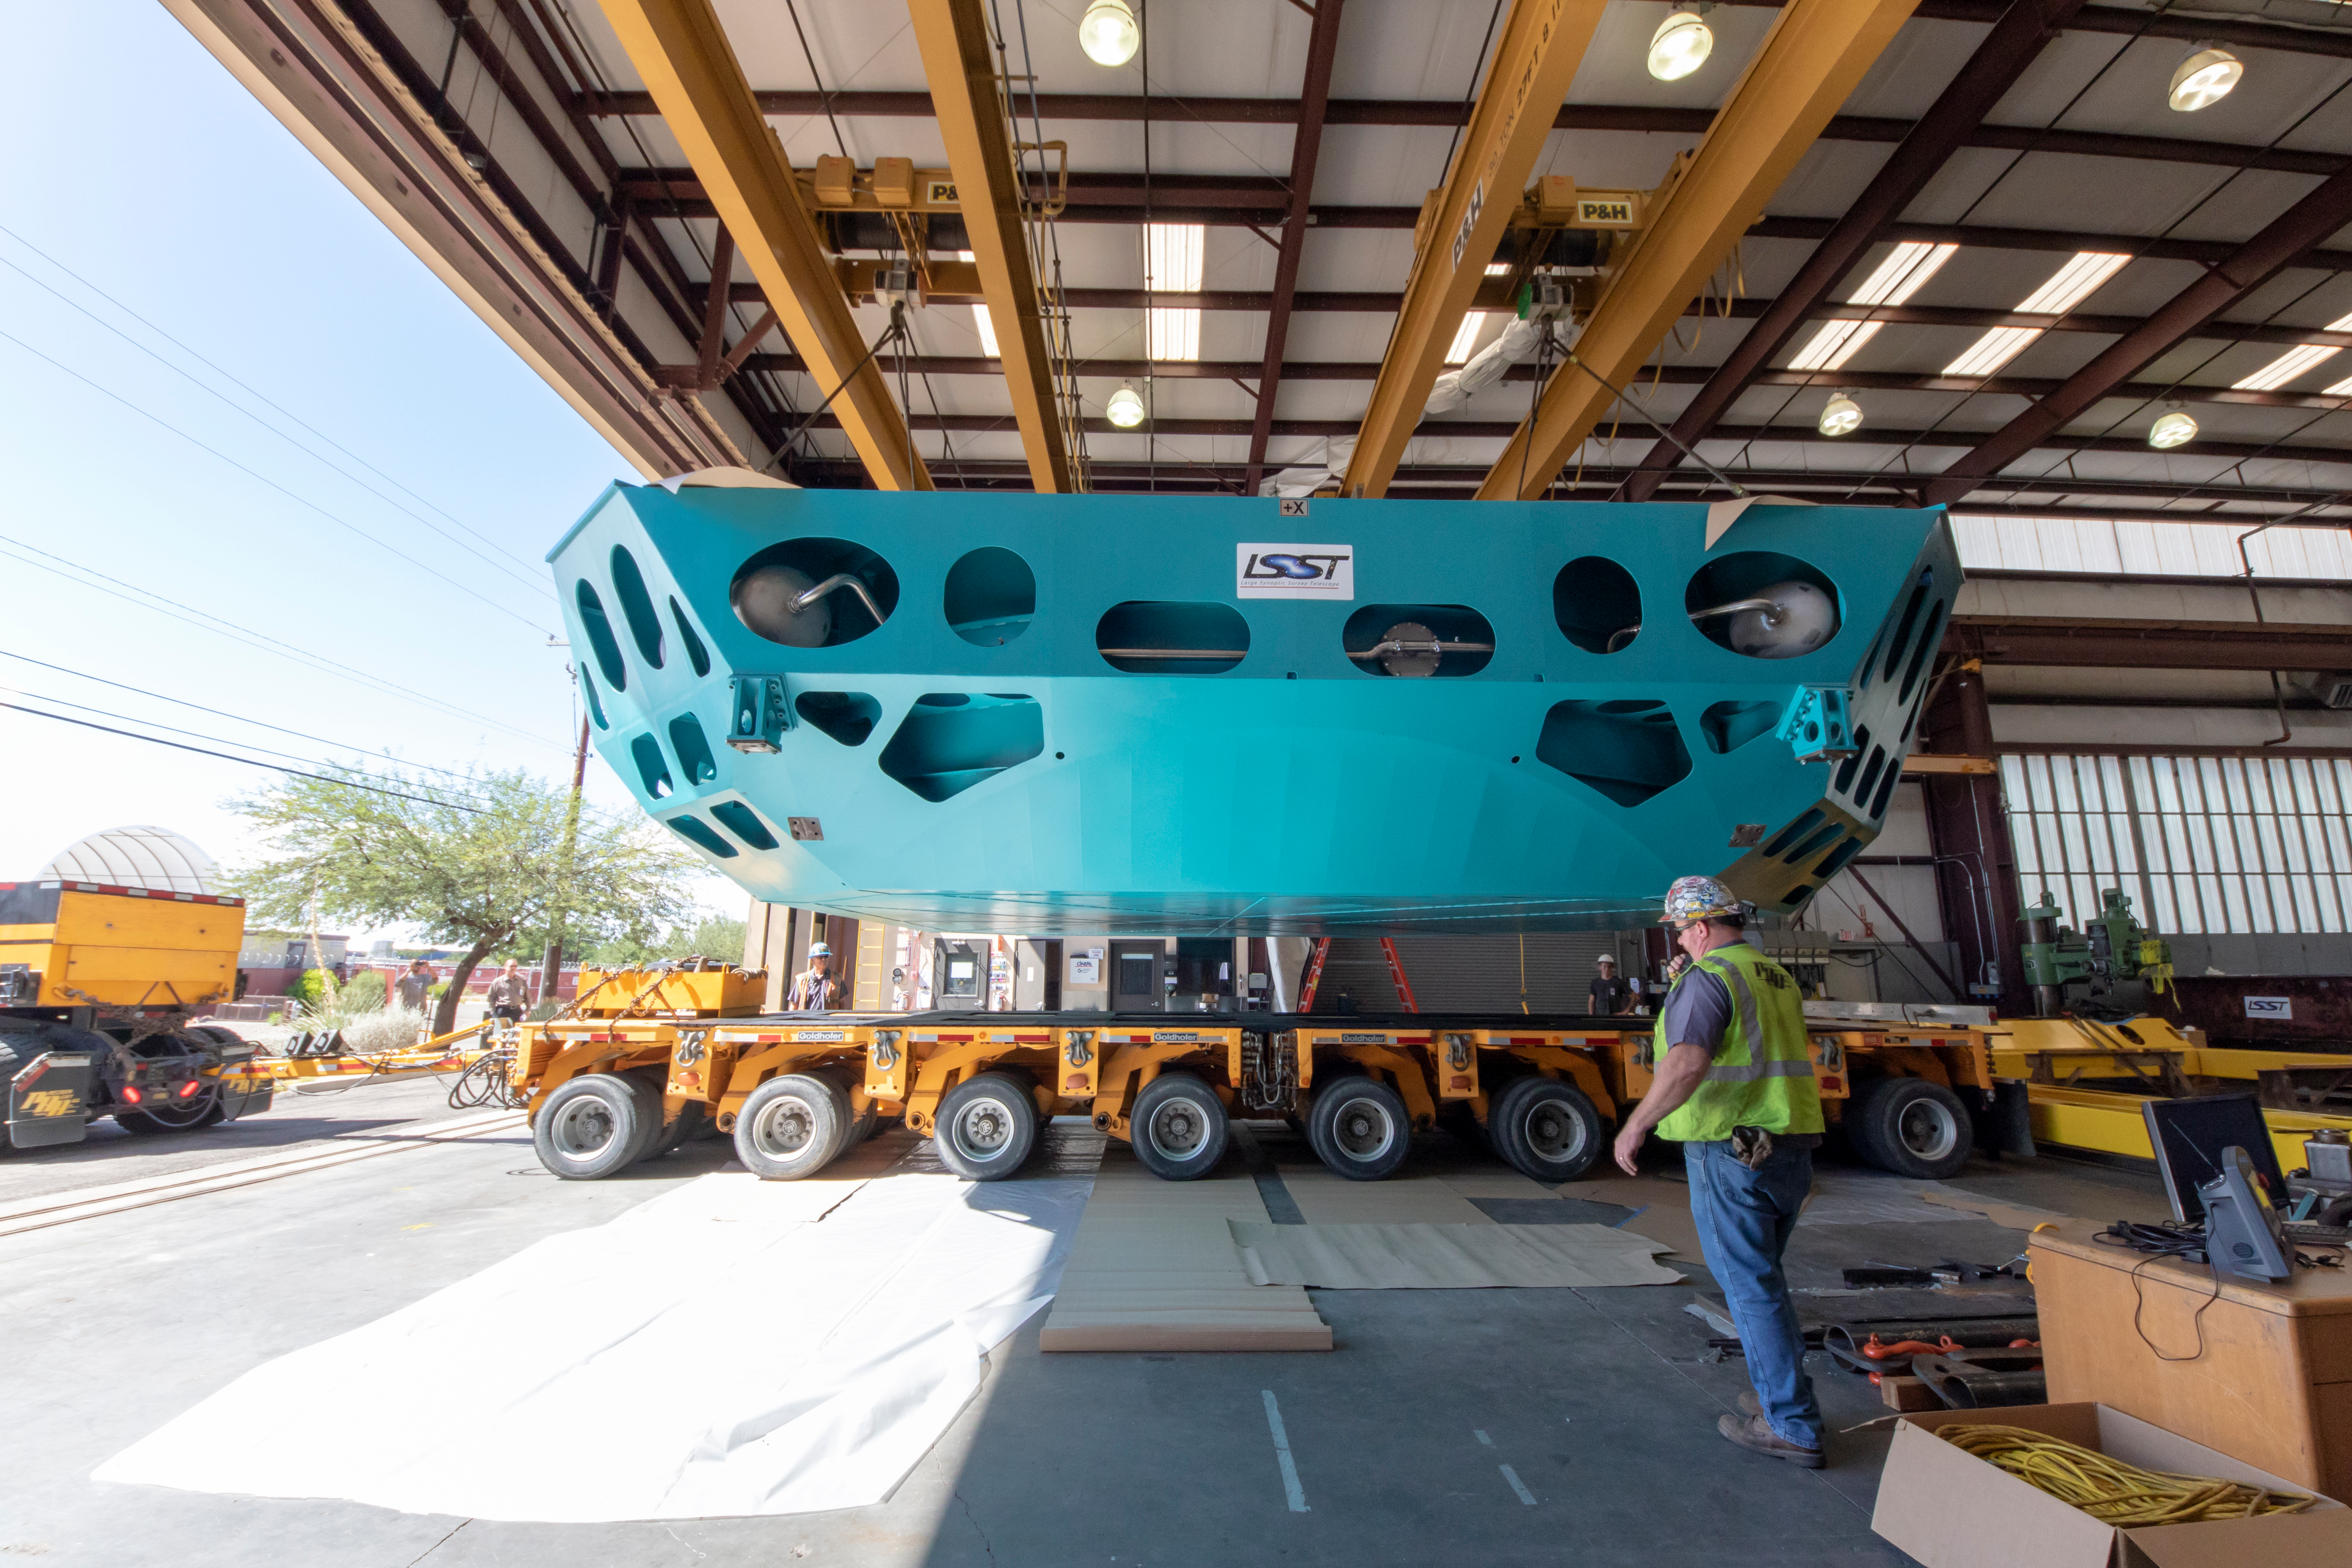

M1M3 Cell Loaded for Move

The Primary/Tertiary Mirror (M1M3) Cell Assembly is loaded onto a truck at CAID Industries on October 9, 2018, in preparation for its move to the Richard F Caris Mirror Lab.

Credit: Rubin Observatory/NSF/AURA